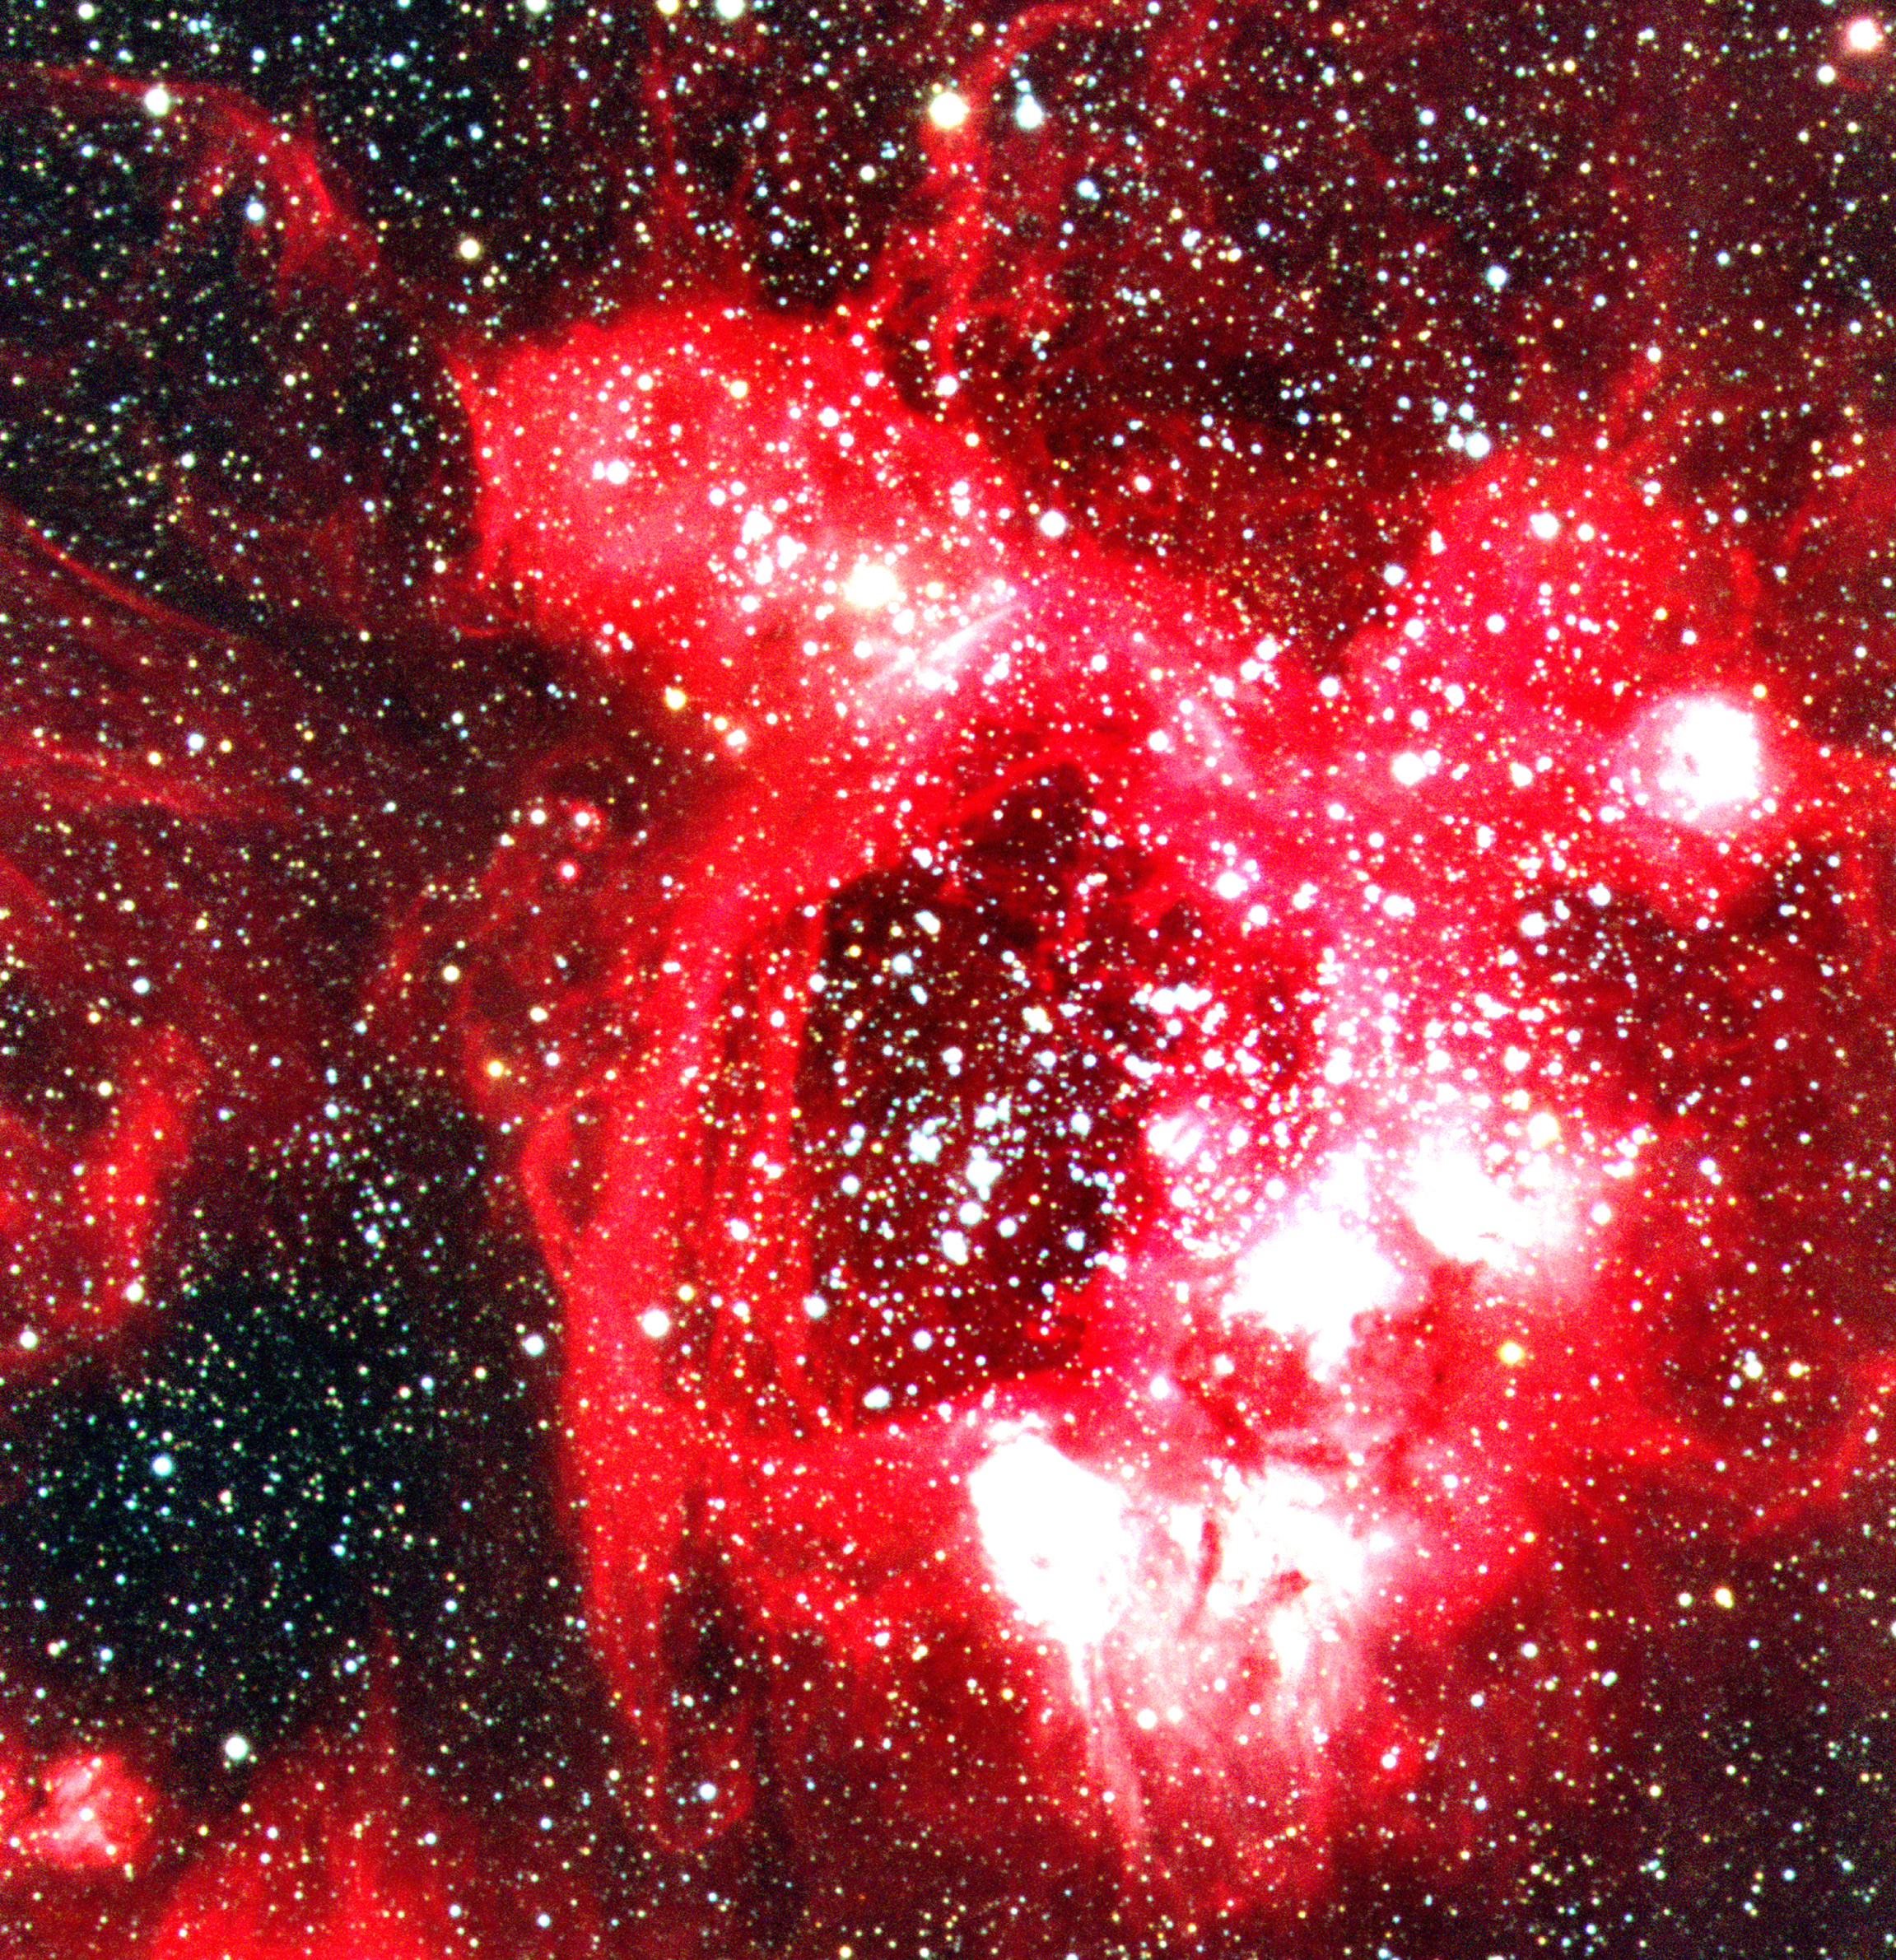

Detail of N44 in the Large Magellanic Cloud

This image of the spectacular N44 H II region in the LMC displays (very nearly) its central region, which is dominated by a large, ring-shaped nebula that includes a bright stellar association of very luminous stars. It emits X-rays - this is interpreted as a sign that several heavy stars in this area have exploded as supernova during the last few million years. N44 is a very bright, rich and well-studied complex in the LMC, somewhat apart from the other nebulae in this galaxy. The general appearance (in astronomical terminology: the "morphology") is well explained by a combination of fast outflow from stars (stellar winds) and supernova remnants, as well as sequential star formation.

Credit: ESO